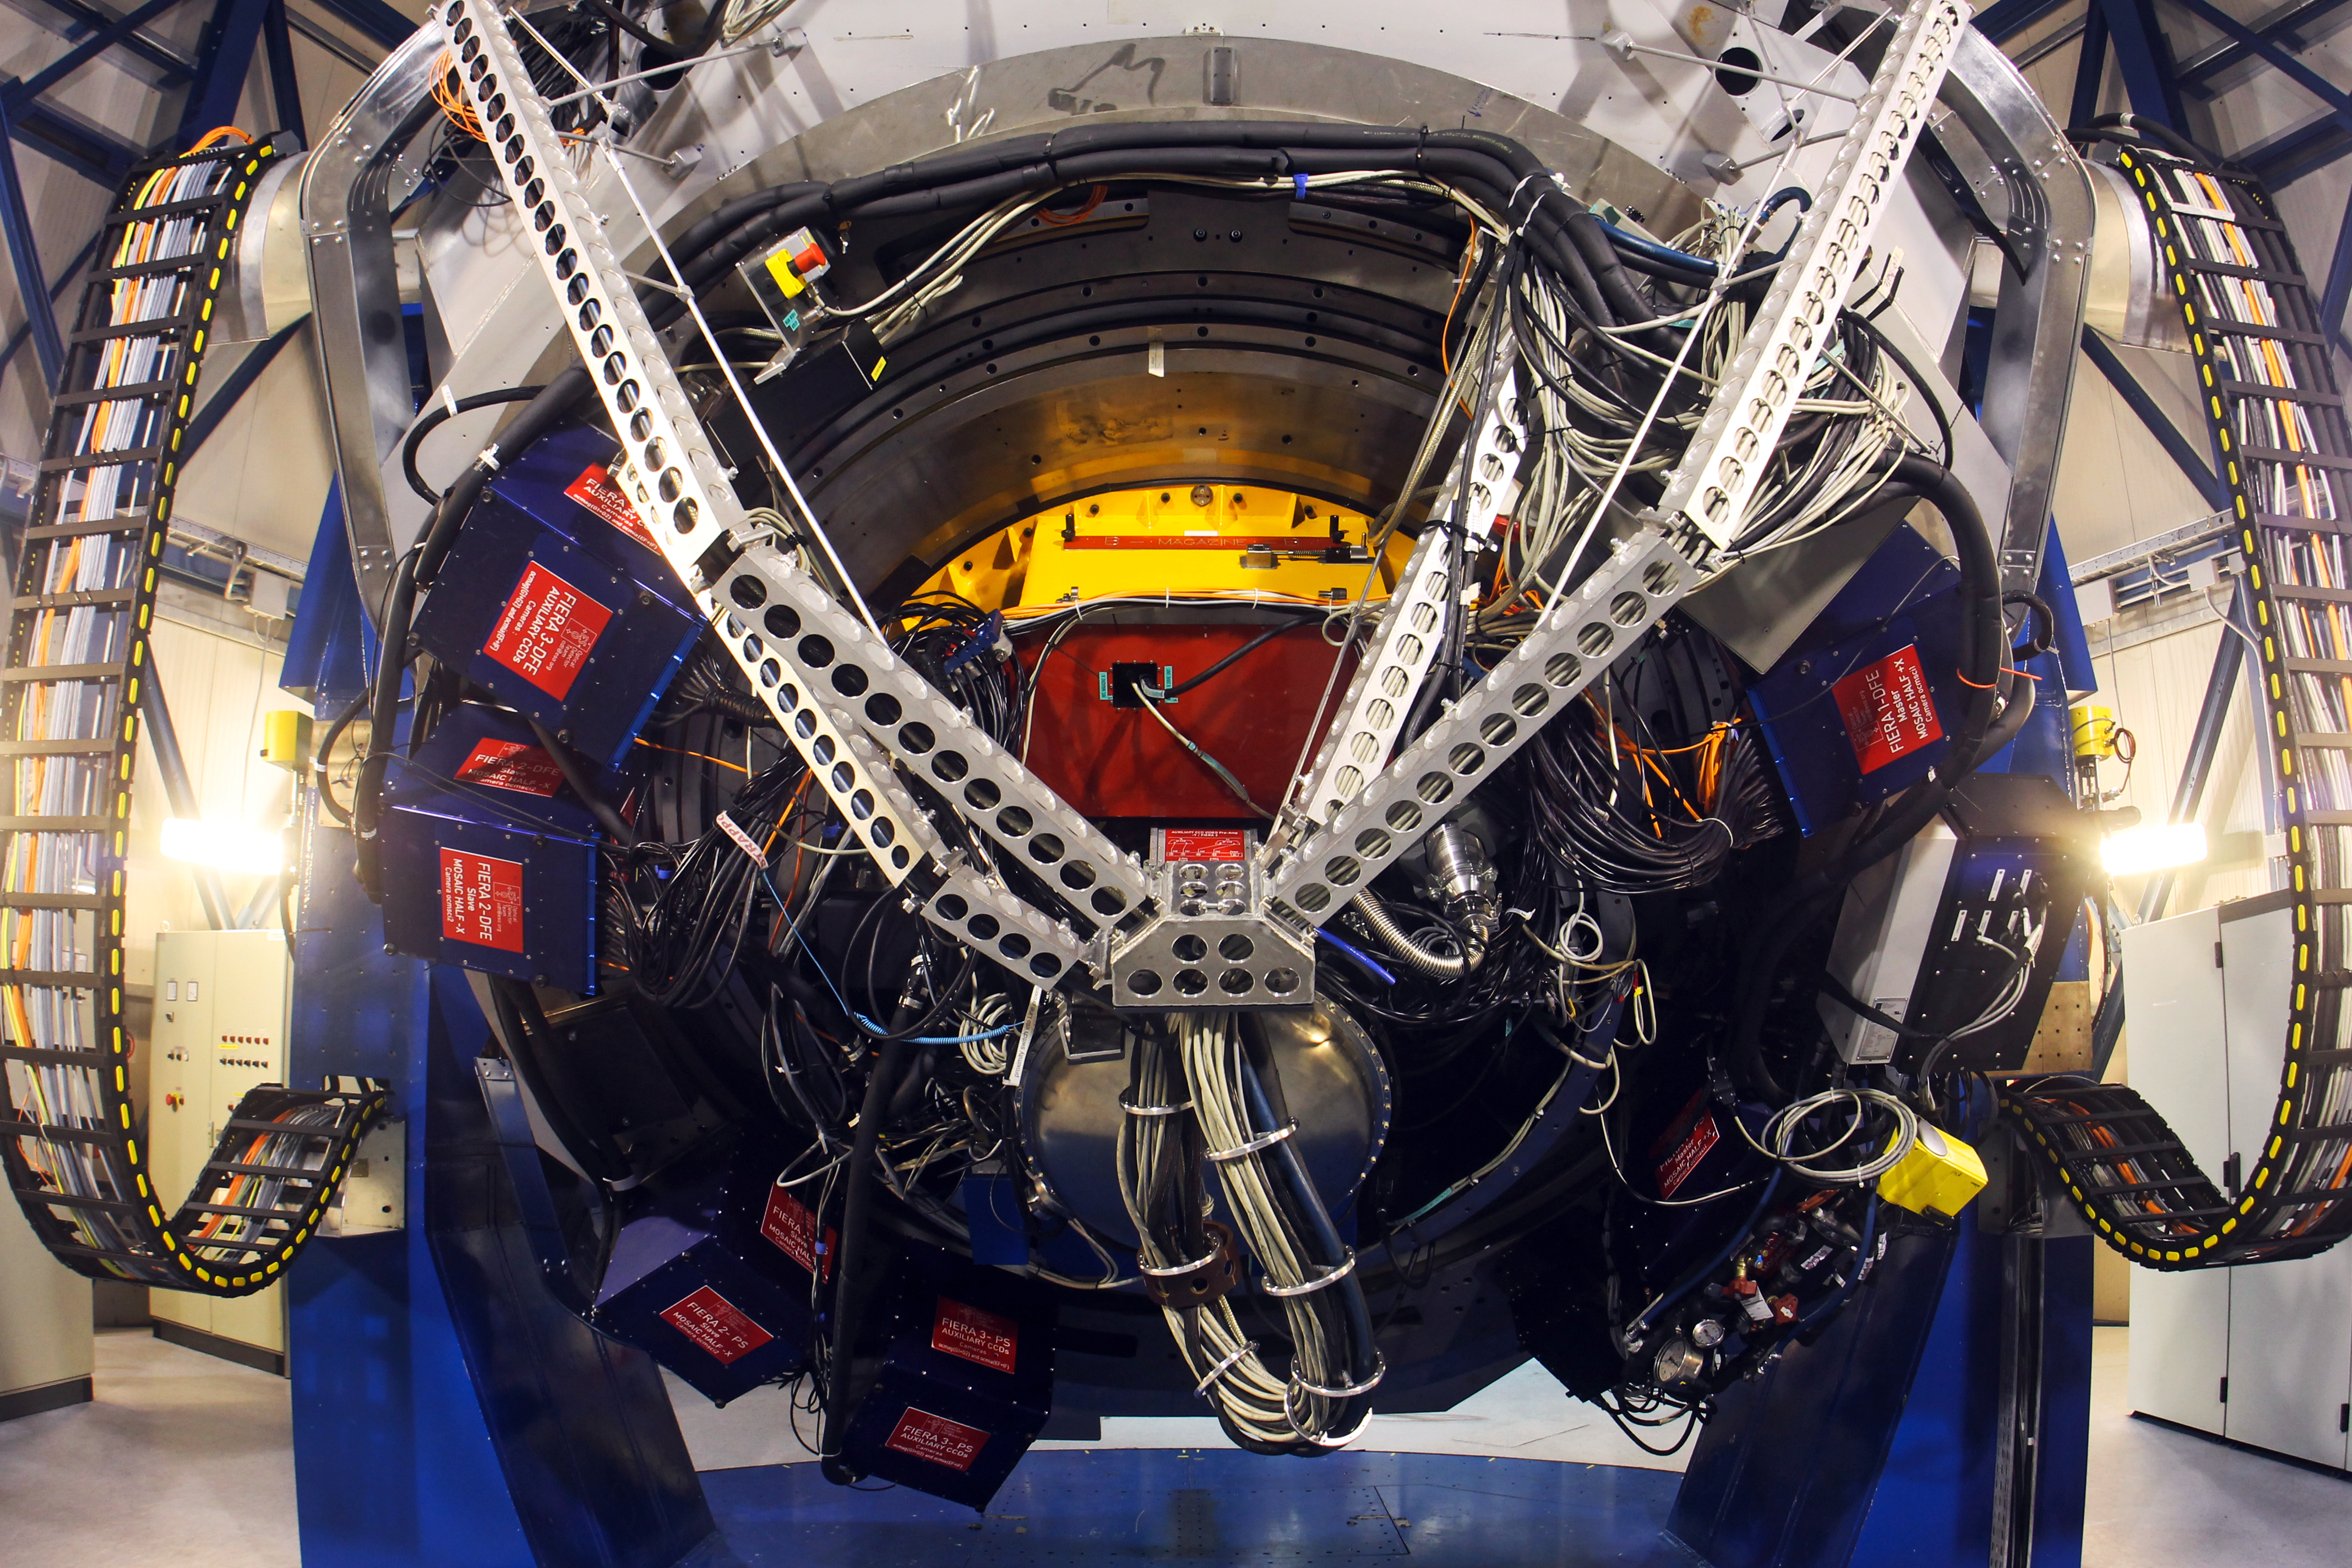

OmegaCAM on the VST

A View of the 268 million pixels camera OmegaCAM located on the VST telescope at Paranal.

Credit: ESO